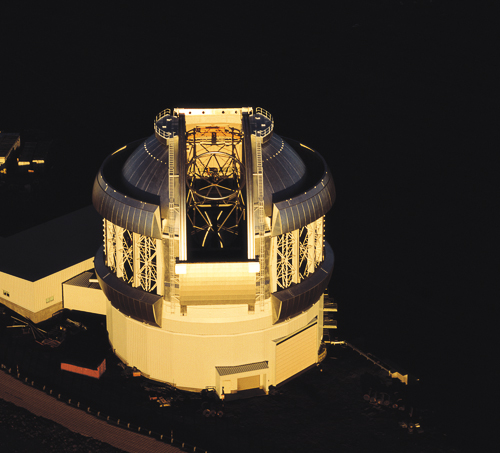

Gemini North at Sunrise

Aerial view of Gemini North at sunrise on May 25th 1999. The observing slit and thermal vents are fully open on Gemini and the truss and top end of the telescope can be seen through the observing slit.

Credit: NOIRLab/Gemini Observatory/Neelon Crawford/Polar Fine Arts